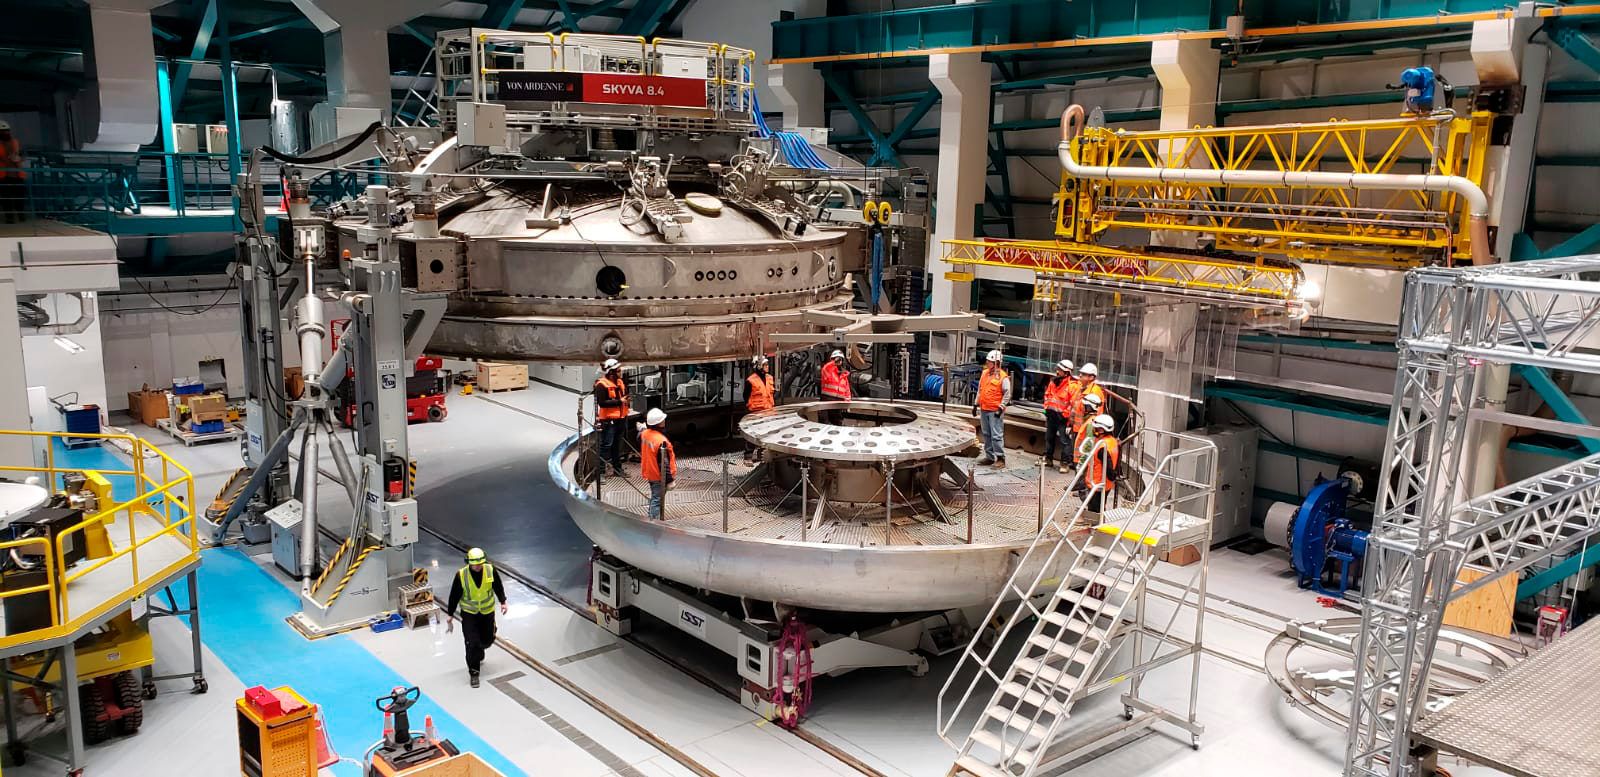

Coating of M2 Surrogate

The LSST Secondary Mirror (M2) surrogate was coated and then removed from the LSST Coating Chamber on May 17th. The surrogate is a "practice" mirror used for testing purposes.

Credit: Rubin Observatory/NSF/AURA